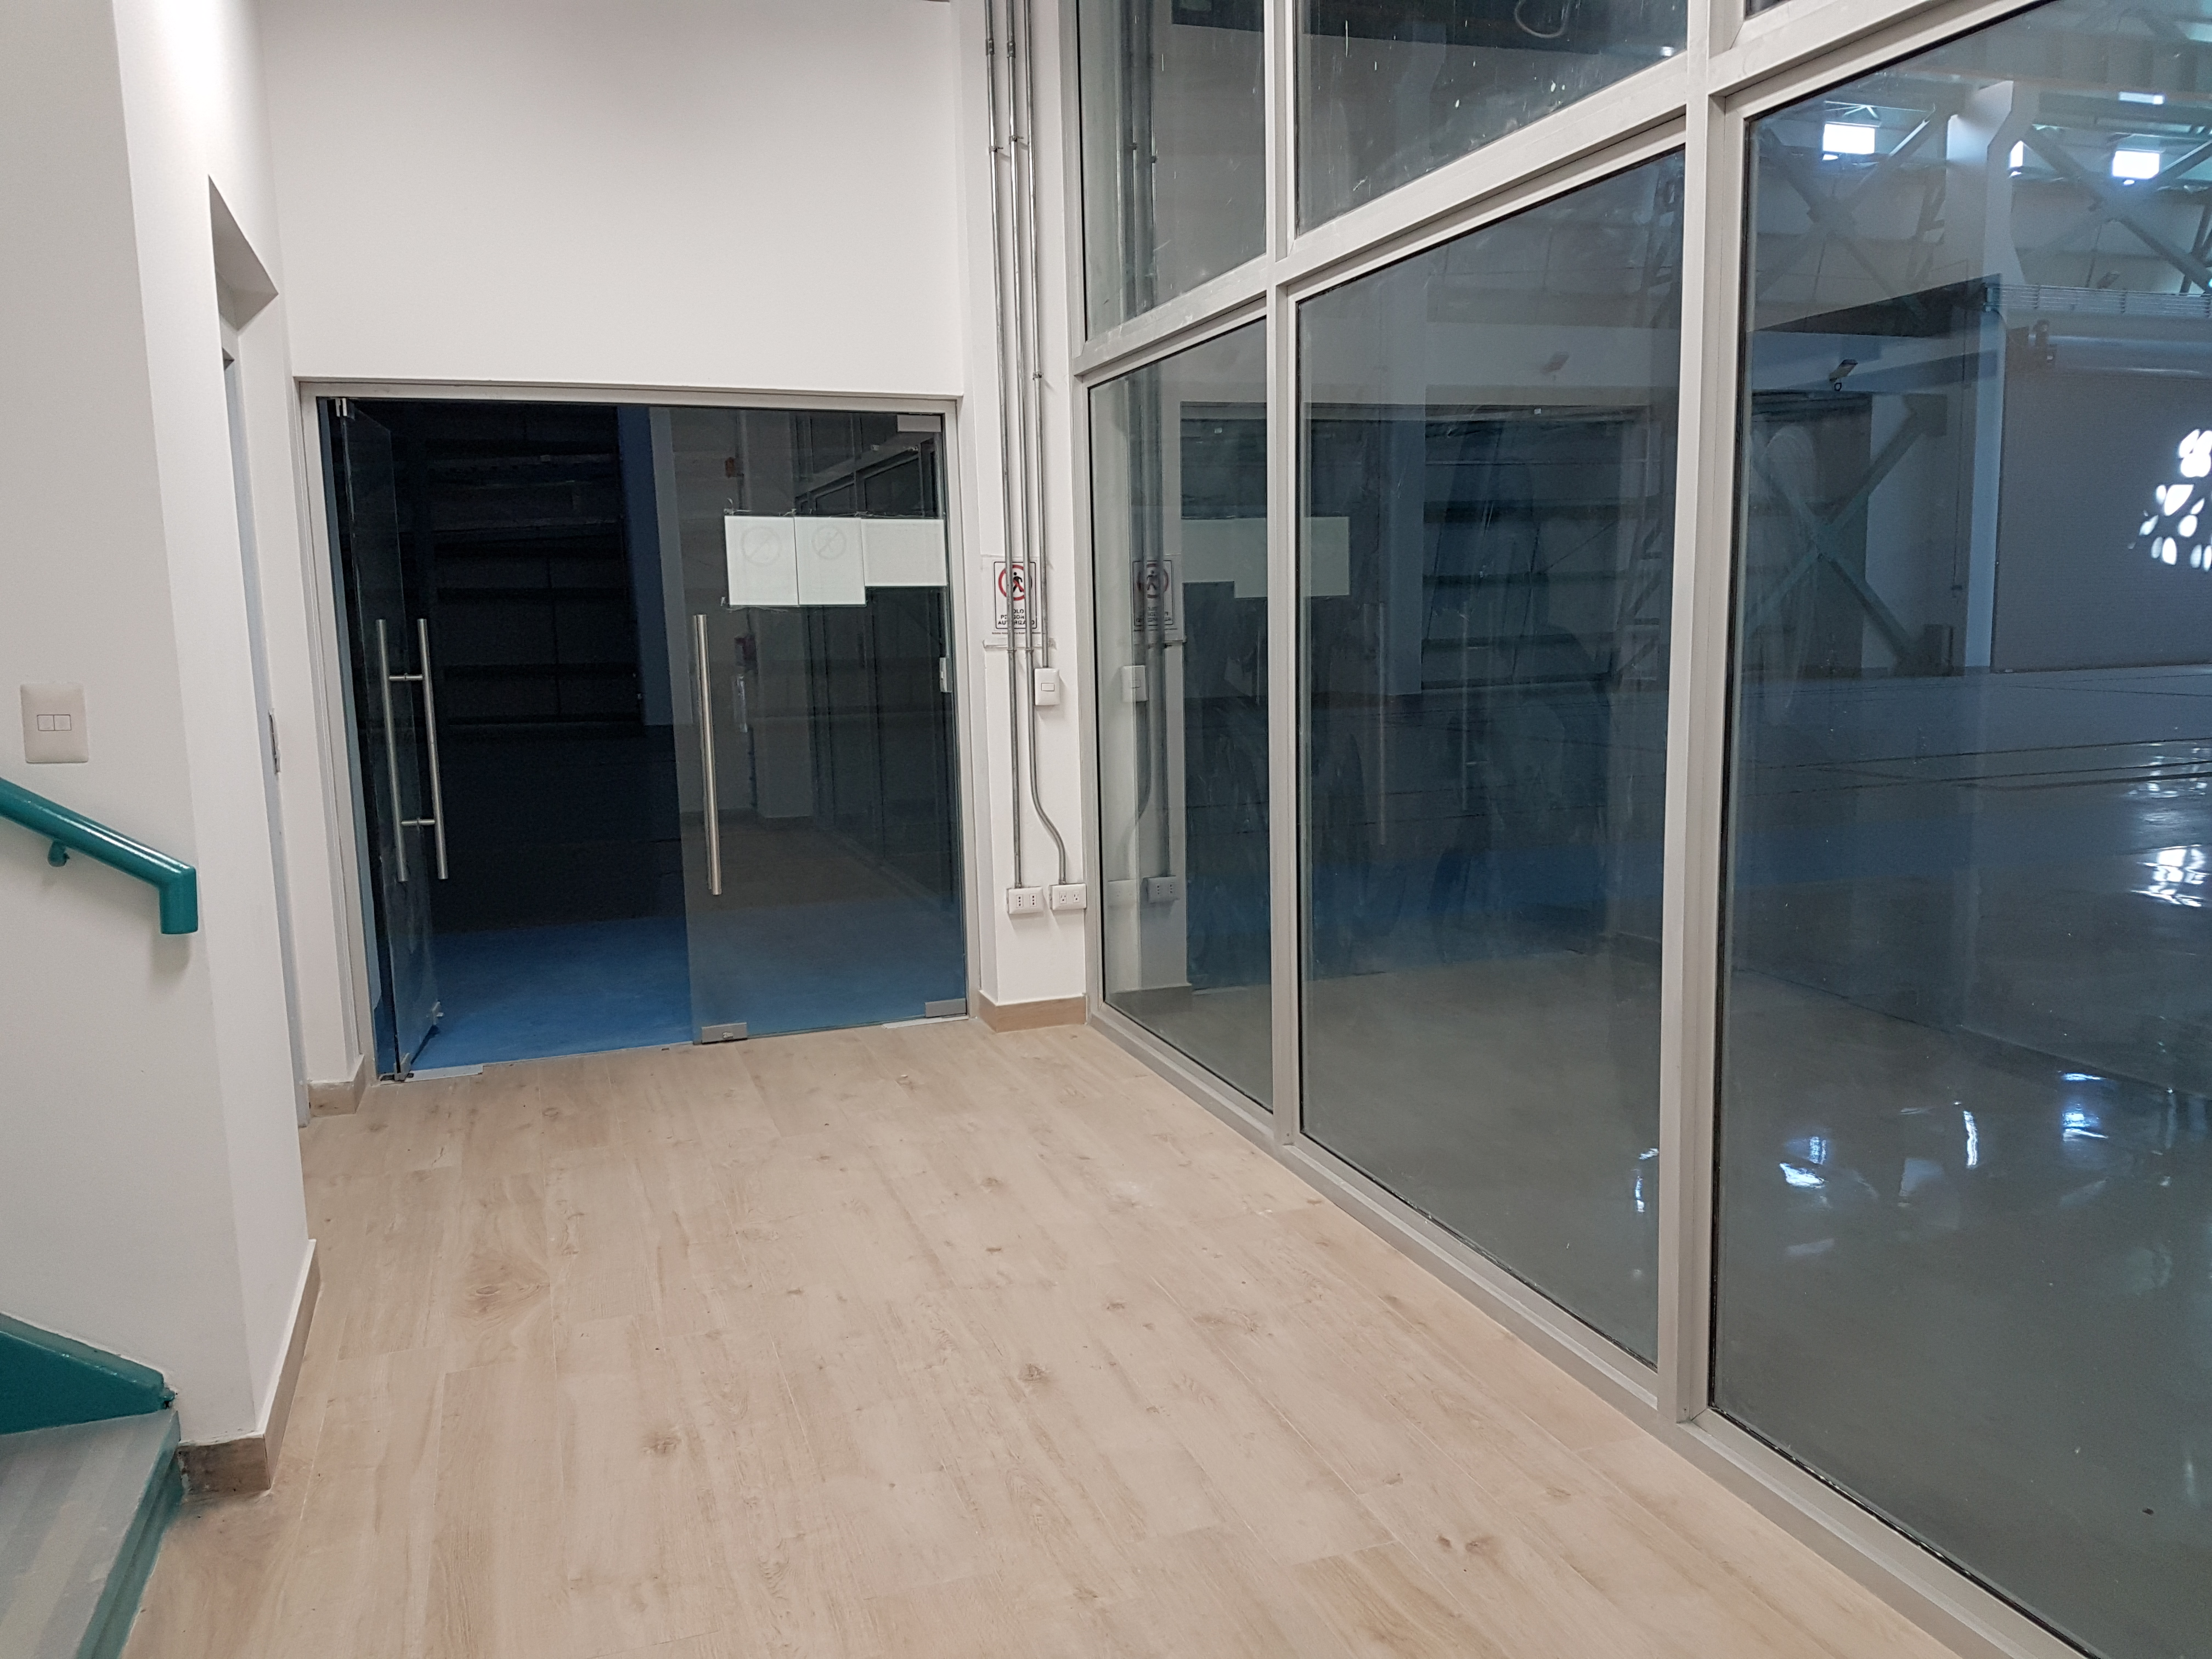

Summit Update. Besalco guarantee period

Summit site construction site status in April, 2018. General Contractor Besalco is completing punch list items.

Credit: Rubin Observatory/NSF/AURA